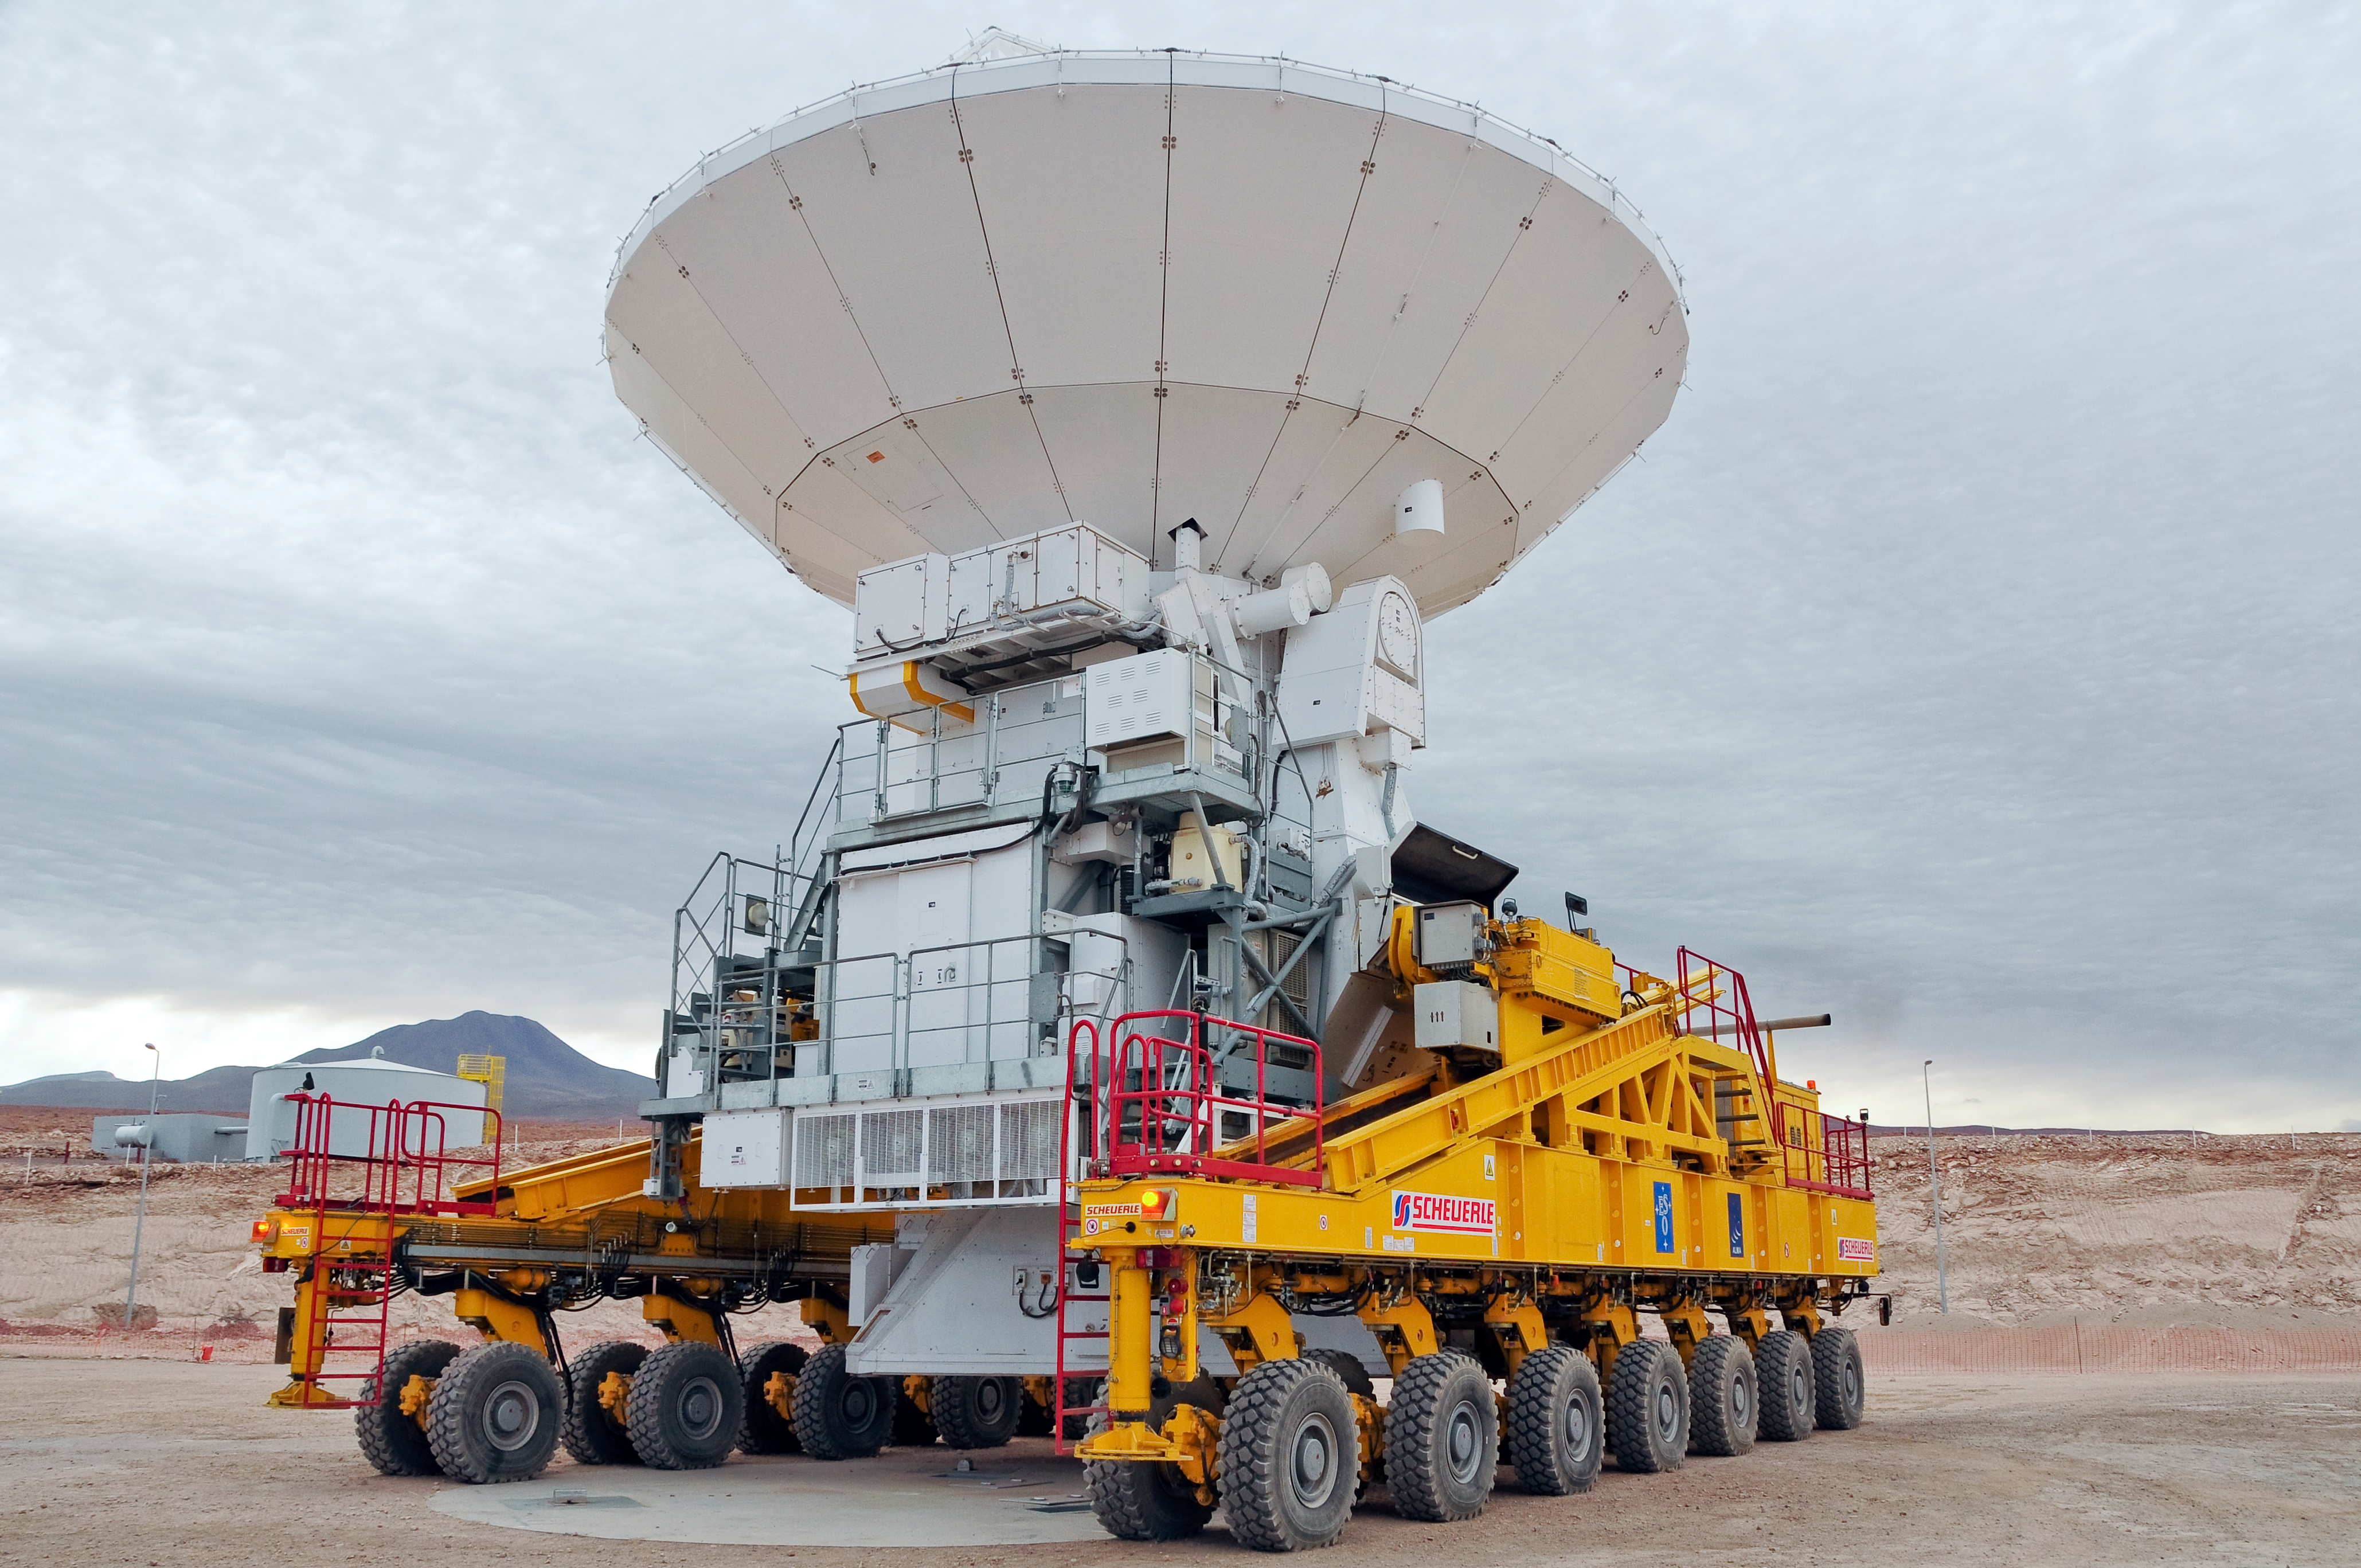

The first journey of an ALMA antenna to the plateau of Chajnantor

An ALMA antenna begins the journey from the Operations Support Facility to the plateau of Chajnantor for the first time. The ALMA transporter vehicle carefully picks up the state-of-the-art antenna, with a diameter of 12 metres and a weight of about 100 tons, and begins the journey to the Array Operations Site, which is at an altitude of 5000 m. The antenna is designed to withstand the harsh conditions at the high site, where the extremely dry and rarefied air is ideal for ALMA’s observations of the universe at millimetre- and submillimetre-wavelengths.

Credit: ALMA (ESO/NAOJ/NRAO)